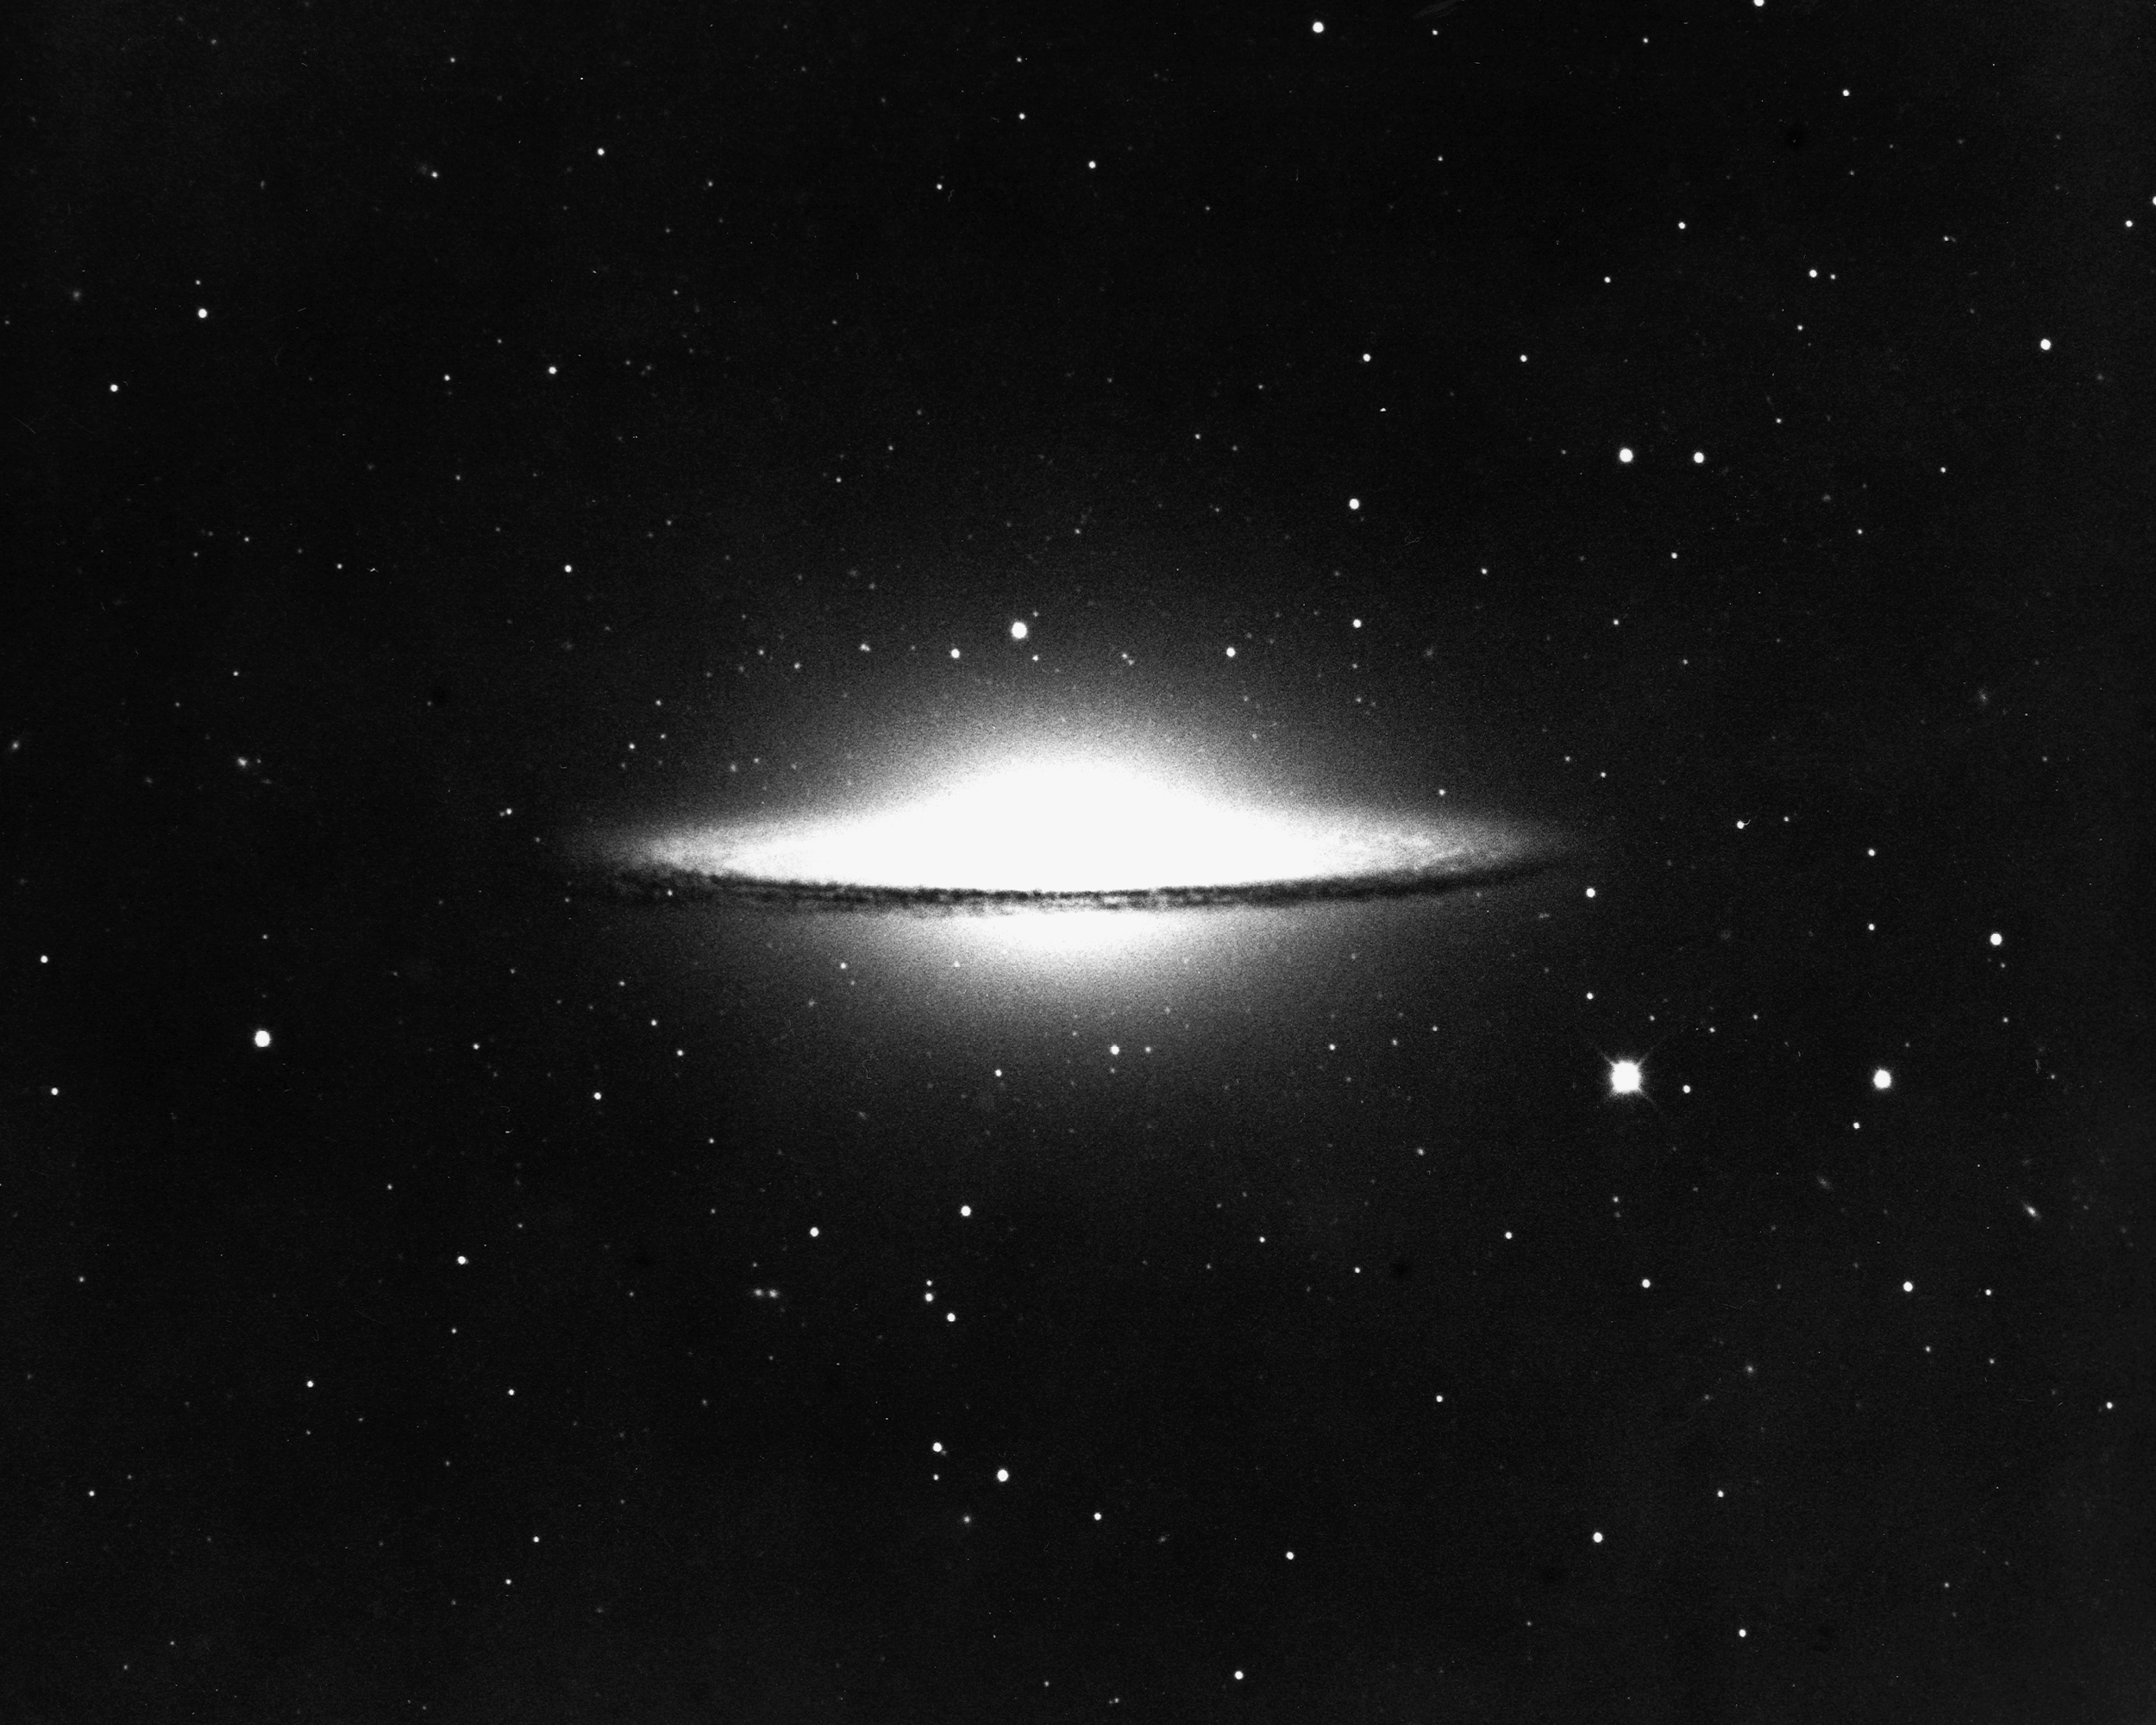

M104, NGC 4594

The Sombrero Galaxy, of type Sa/Sb in the constellation Virgo, as seen by the KPNO 4-meter Mayall telescope in 1974.

Credit: NOIRLab/NSF/AURA